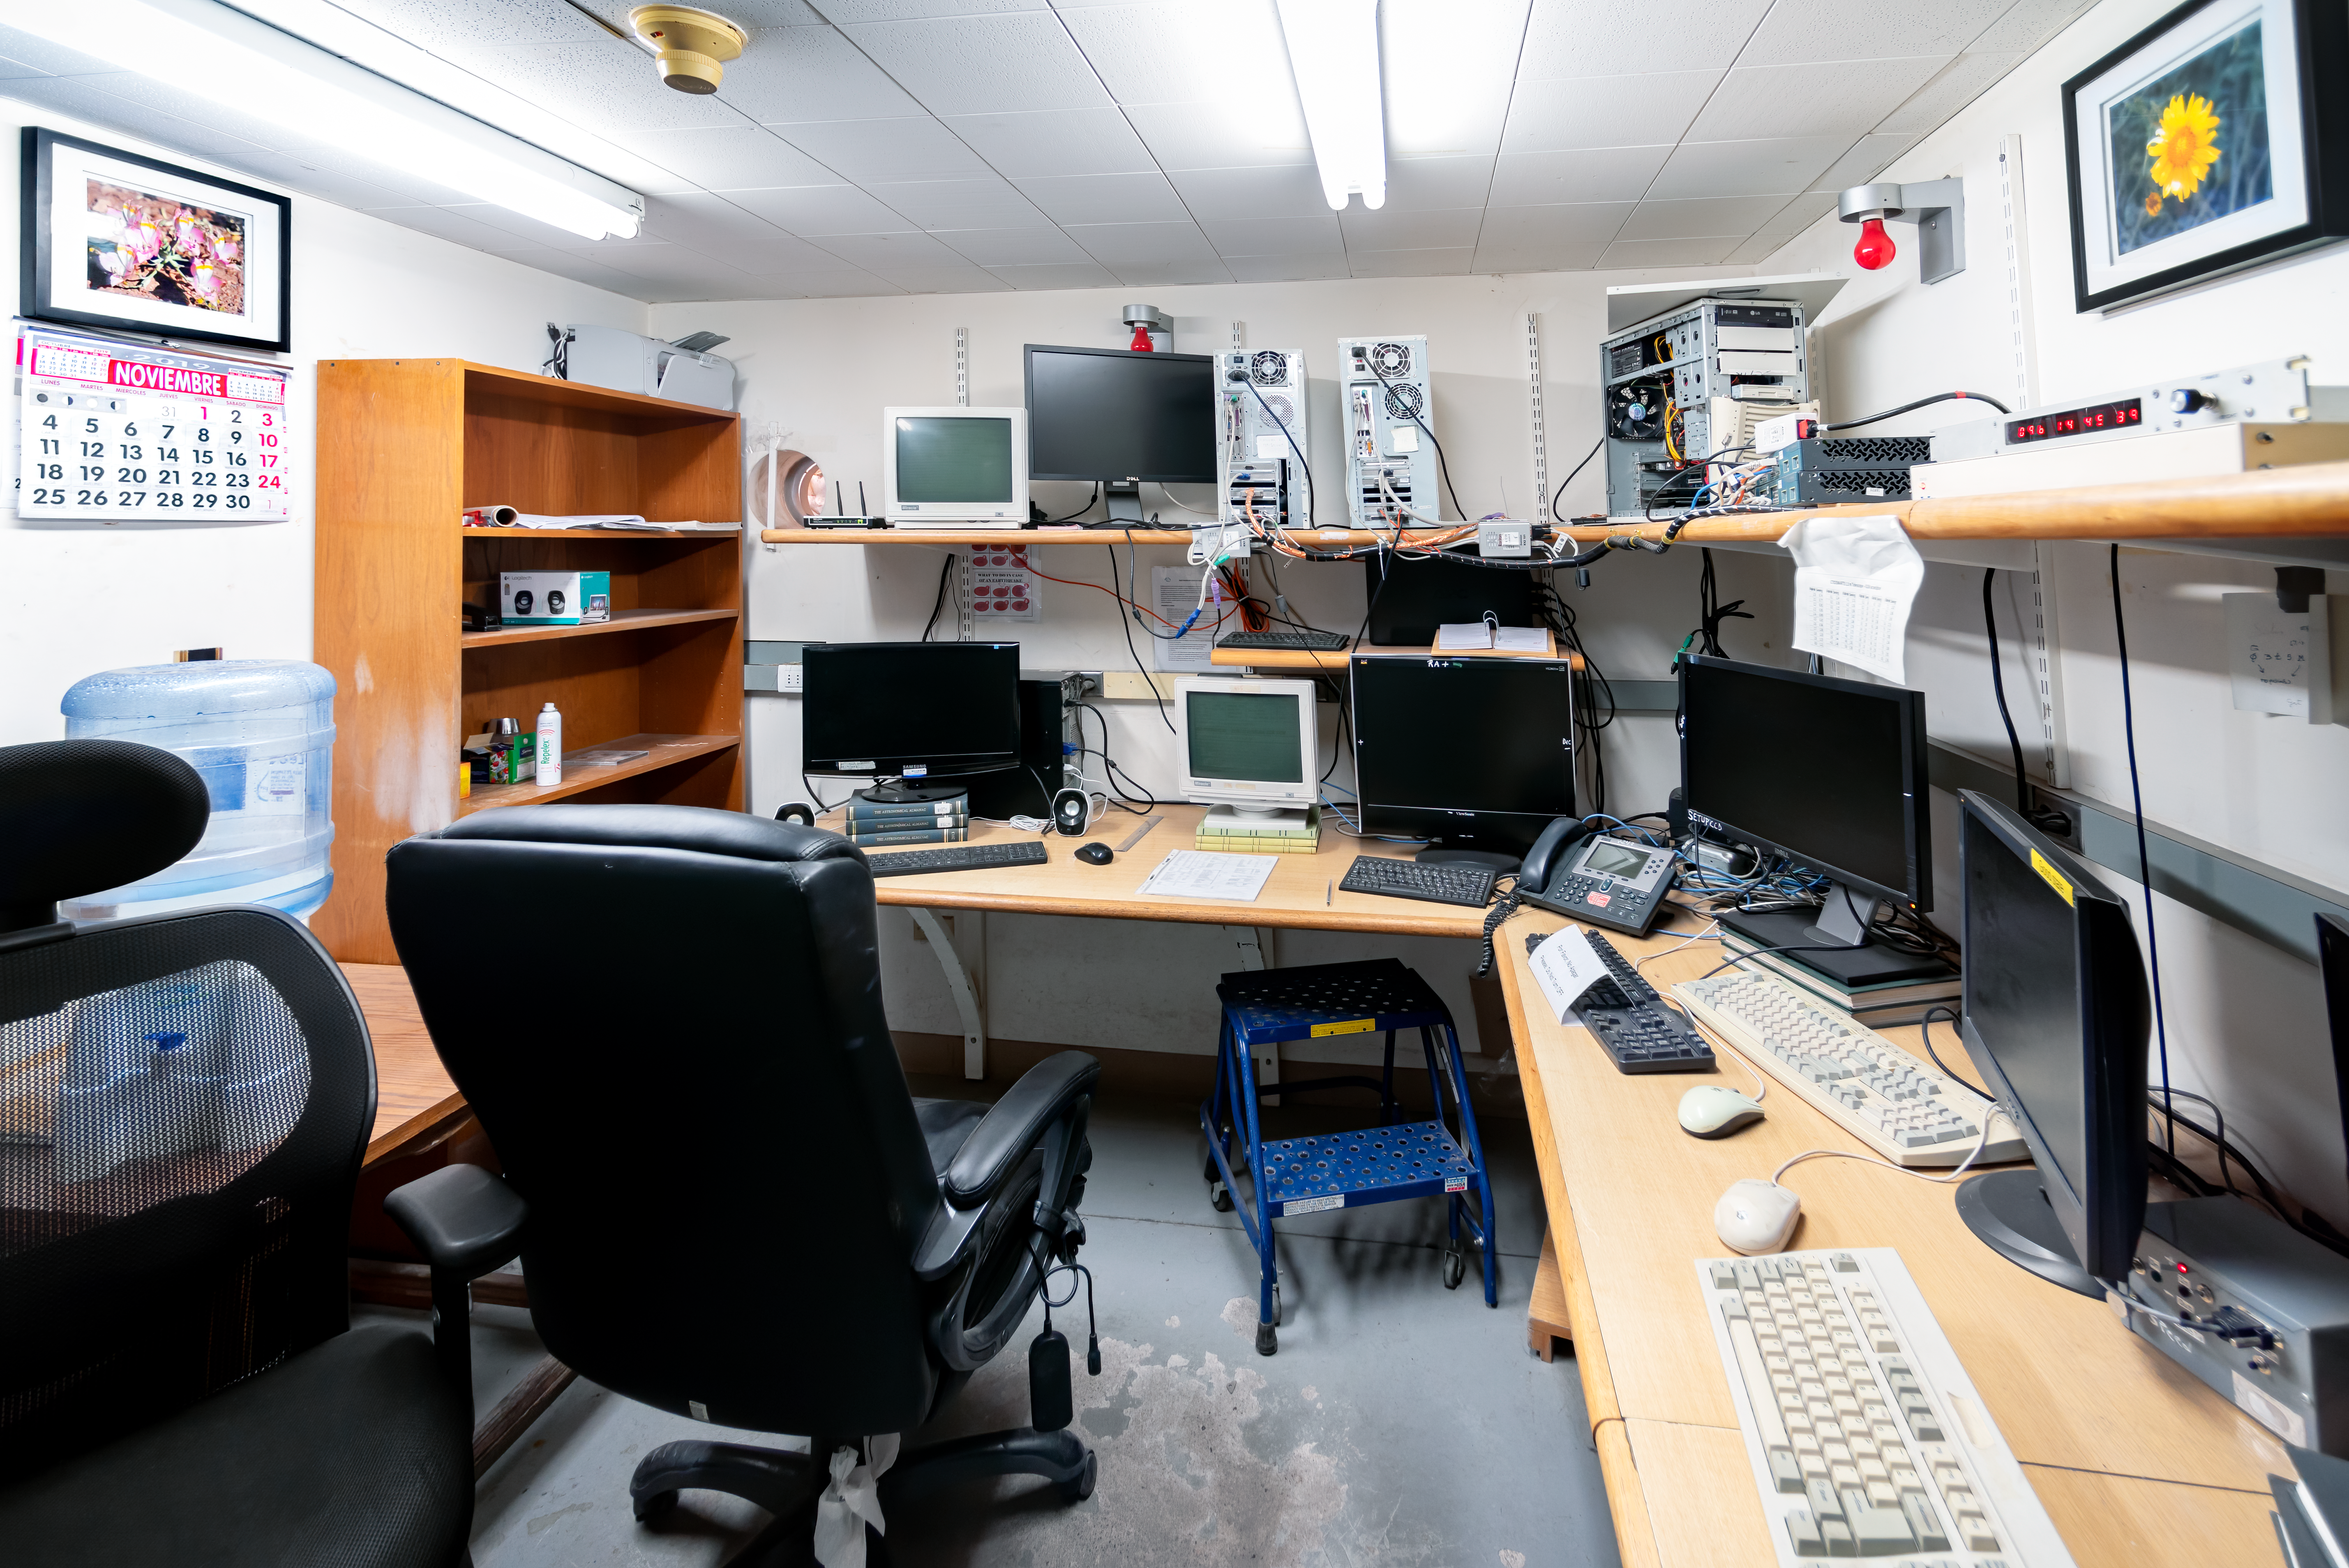

SMARTS 1.3-meter Telescope Control Room

SMARTS 1.3-meter Telescope control room at Cerro Tololo Inter-American Observatory in Chile.

Credit: CTIO/NOIRLab/NSF/AURA